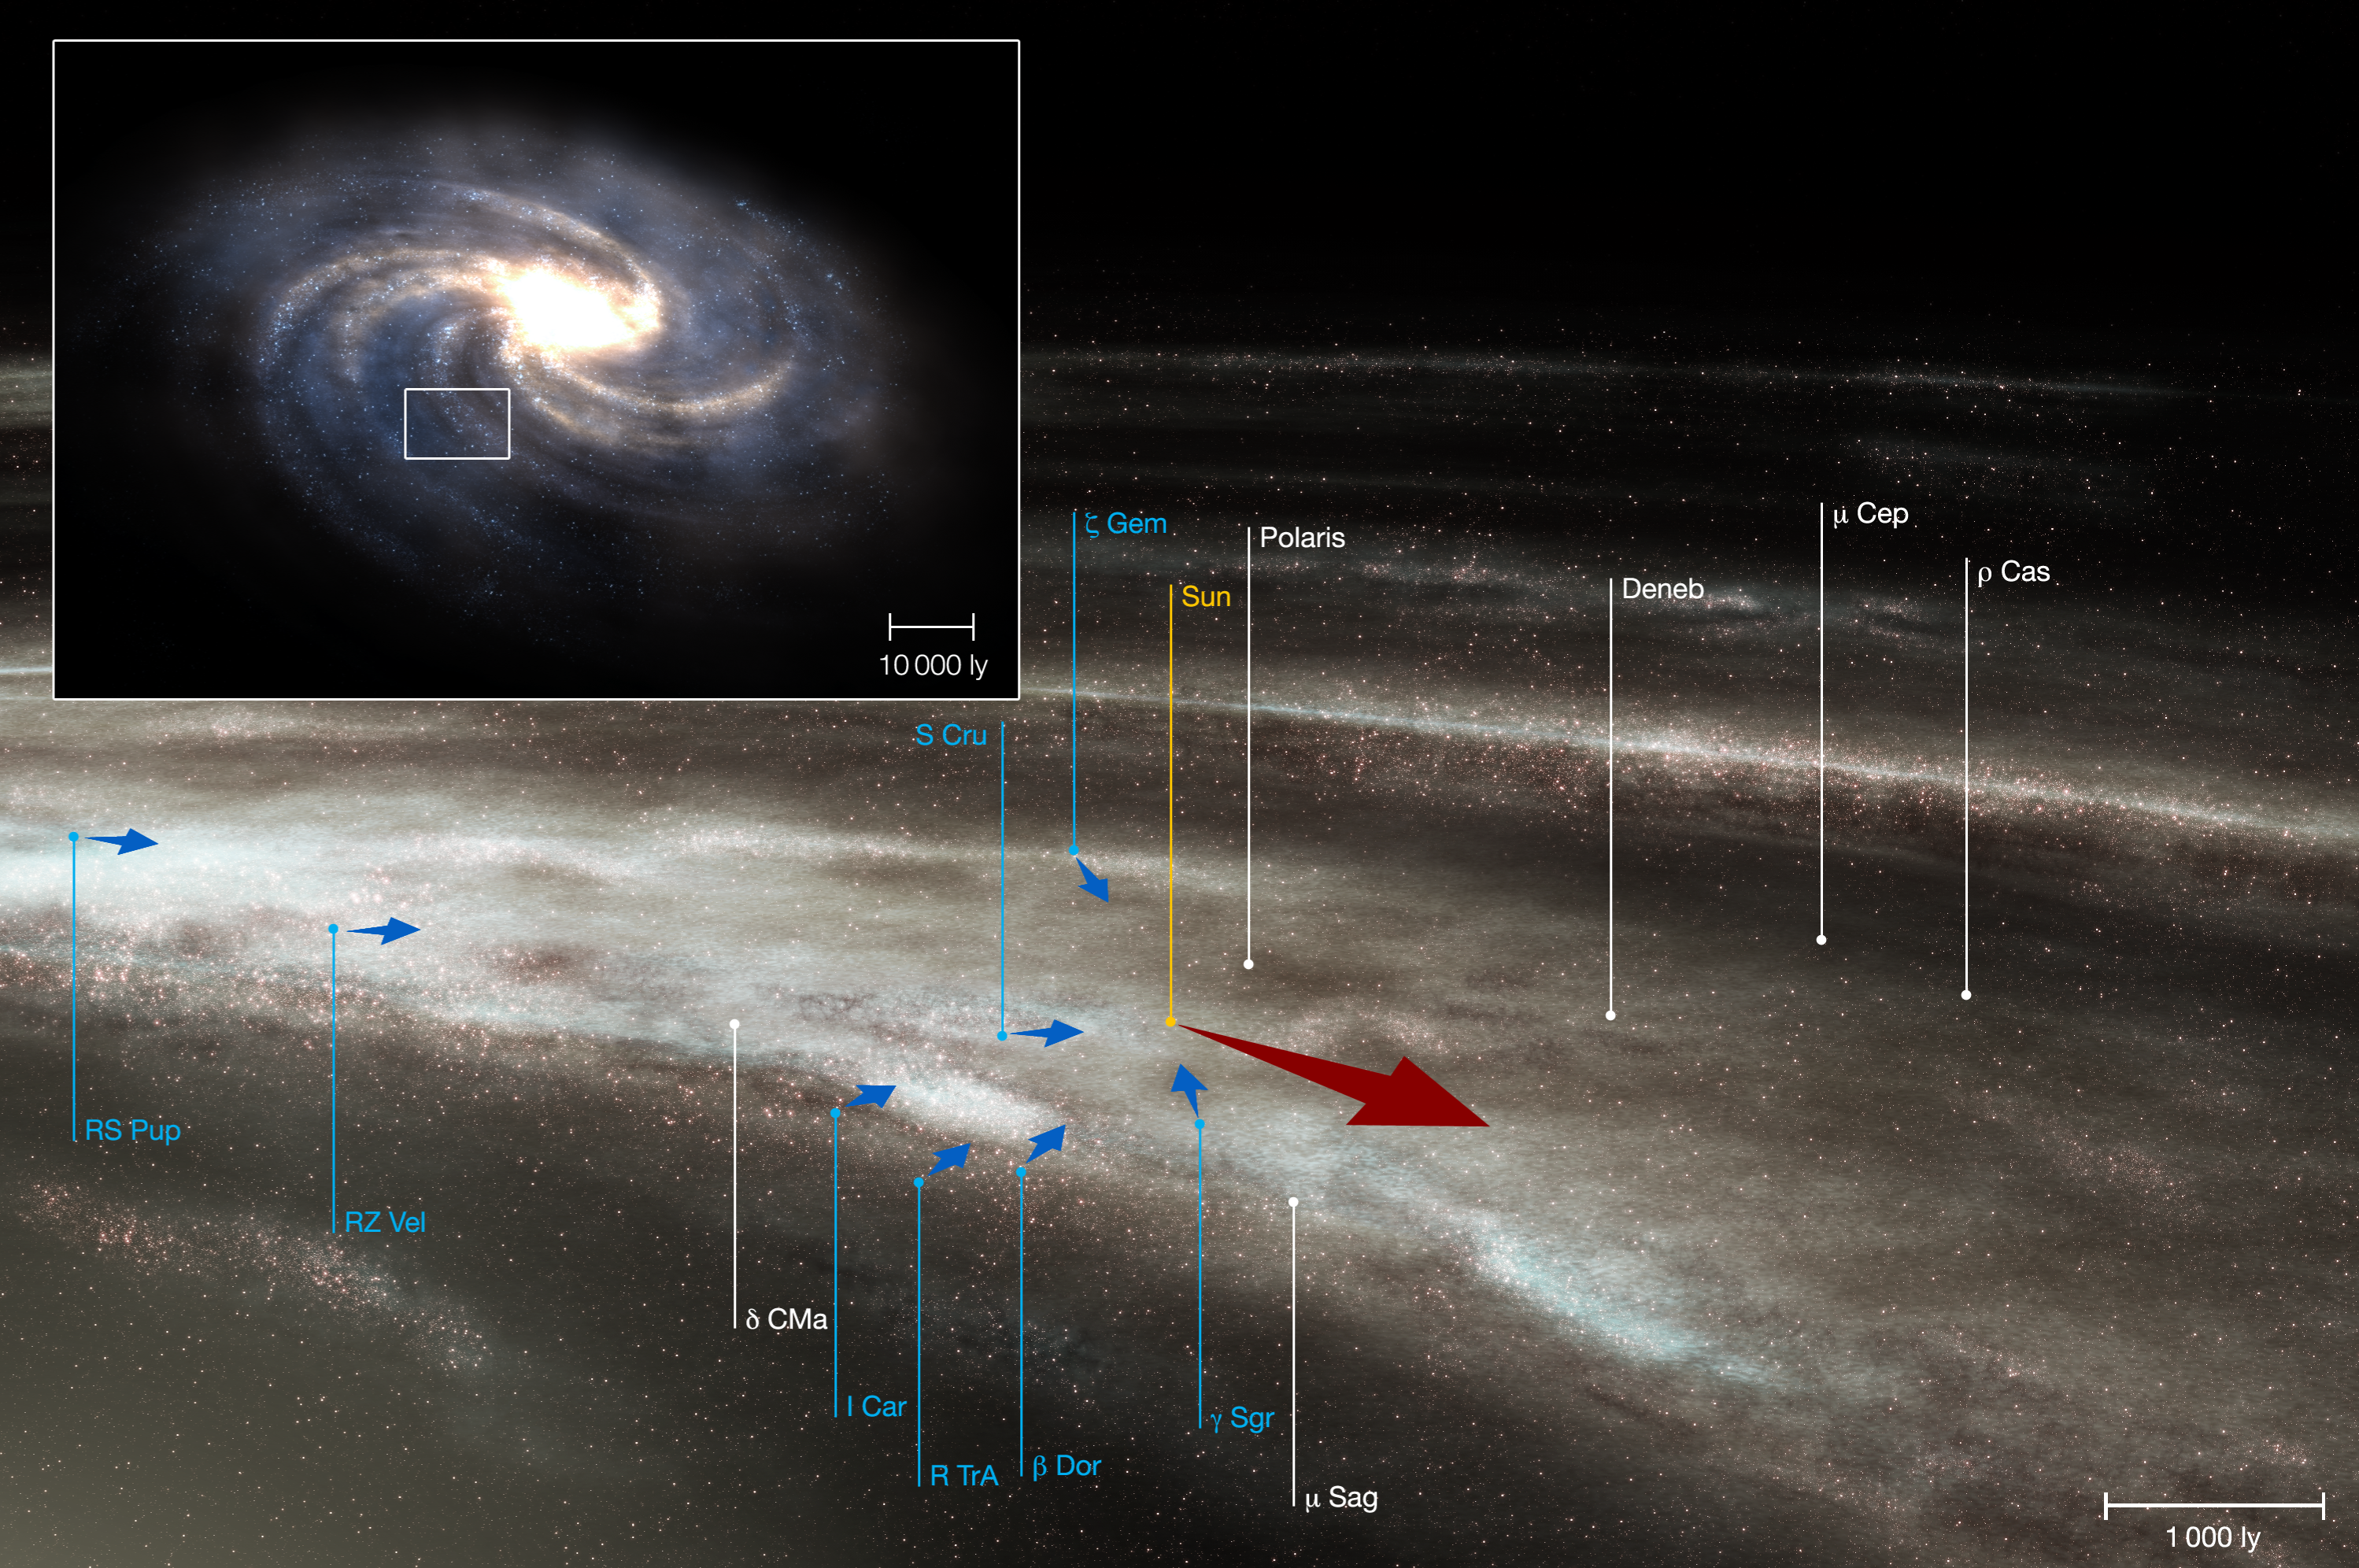

Cepheids in the solar neighbourhood (artist’s impression)

Artist's impression of the local neighbourhood of the Sun and its setting within our galaxy, the Milky Way (see insert above). The figure shows the positions of some bright stars (in white) in the sky as well as the eight Cepheids used in the investigation (in blue). After the rotation of the Milky Way had been accounted for (red arrow), it seemed that the Cepheids were all ''falling'' towards the Sun (blue arrows; these are not to scale : in reality the blue velocities are typically a factor one hundred smaller than the velocity around the Milky Way). New, very precise measurements with the HARPS instrument have shown that this apparent ''fall'' is due to effects within the Cepheids themselves and is not related to the way the Milky Way rotates. The motion indicated by the blue arrows is thus an illusion. The scale of the image is given in light-years (ly).

Credit: ESO